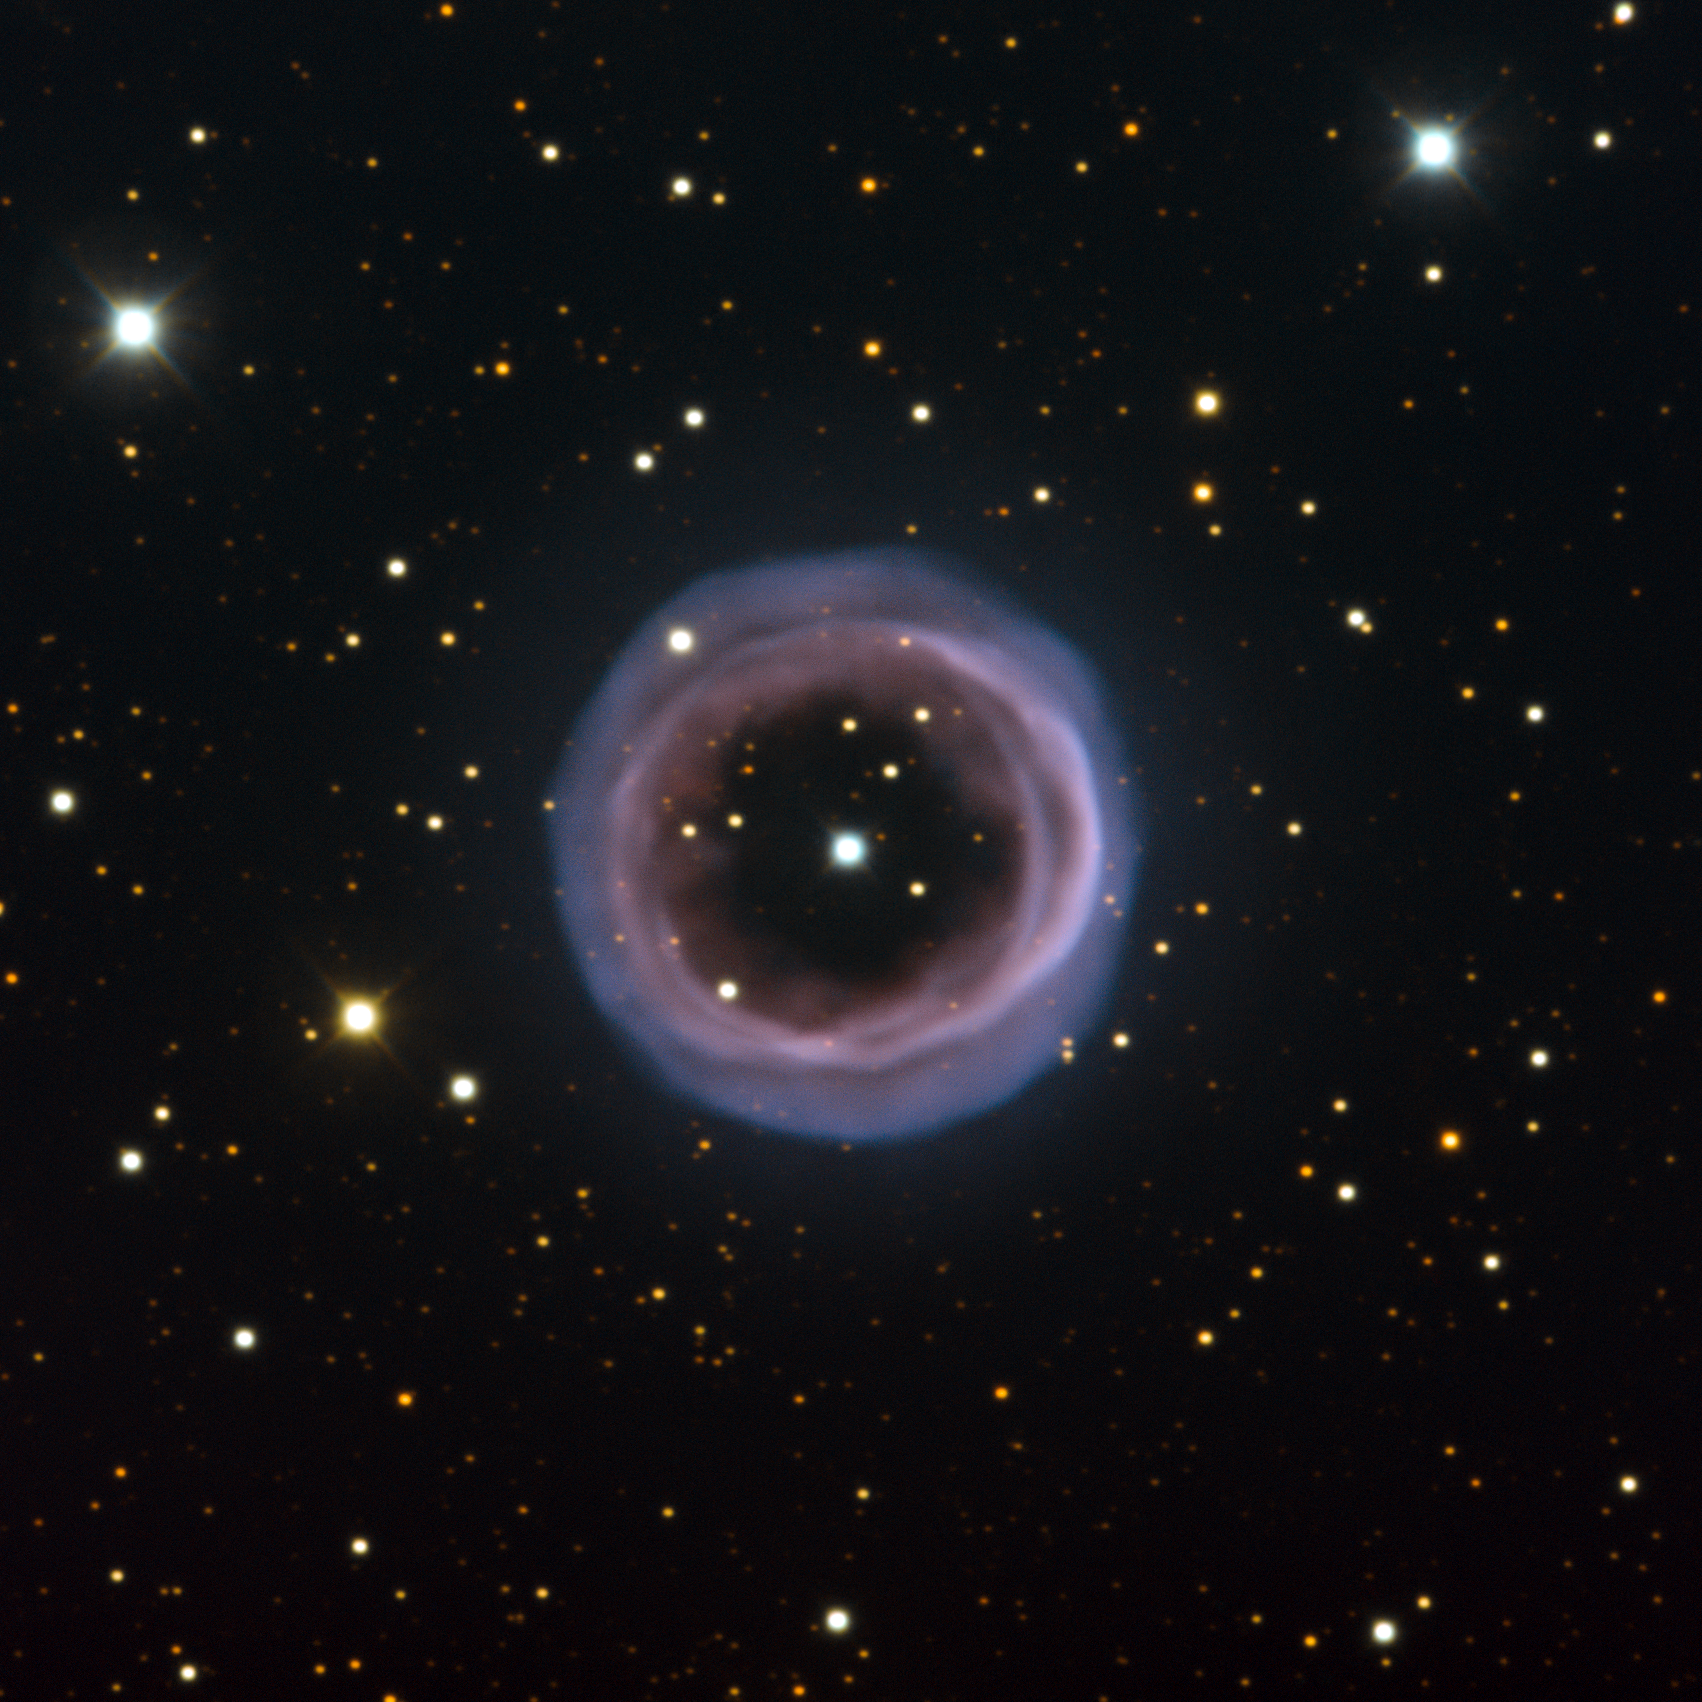

Smoke signals in space

The hazy and aptly named Fine Ring Nebula, shown here, is an unusual planetary nebula. Planetary nebulae form when some dying stars, having expanded into a red giant phase, expel a shell of gas as they evolve into white dwarfs. Most planetary nebulae are either spherical or elliptical in shape, or bipolar (featuring two symmetric lobes of material).

But the Fine Ring Nebula — captured here by the ESO Faint Object Spectrograph and Camera mounted on the New Technology Telescope at the La Silla Observatory in Chile — looks like an almost perfect circular ring. Astronomers believe that some of these more unusually shaped planetary nebulae are formed when the progenitor star is actually a binary system. The interaction between the primary star and its orbiting companion shapes the ejected material.

The stellar object at the centre of the Fine Ring Nebula is indeed thought to be a binary system, orbiting with a period of 2.9 days. Observations suggest that the binary pair is almost perfectly face-on from our vantage point, implying that the planetary nebula’s structure is aligned in the same way. We are looking down on a torus (doughnut shape) of ejected material, leading to the strikingly circular ring shape in the image.

Planetary nebulae are shaped by the complex interplay of many physical processes. Not only can these celestial objects be admired for their beauty, but the study of precisely how they form their striking shapes is a fascinating topic in astronomical research.

This image was made using multiple filters: light observed through B and O-III filters is shown in blue, V is shown in green, R is shown in orange, and H-alpha in red. The image is approximately 200 arcseconds across.

Credit: ESO